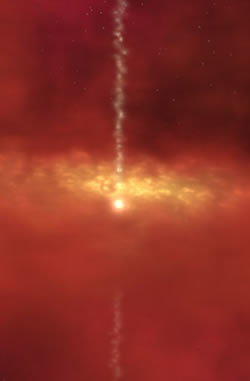

An artist conception of a disk and outflow system

An artist conception of a disk and outflow system around a young forming star.

Credit: International Gemini Observatory/NOIRLab/NSF/AURA/NASA/IPAC/R. Hurt